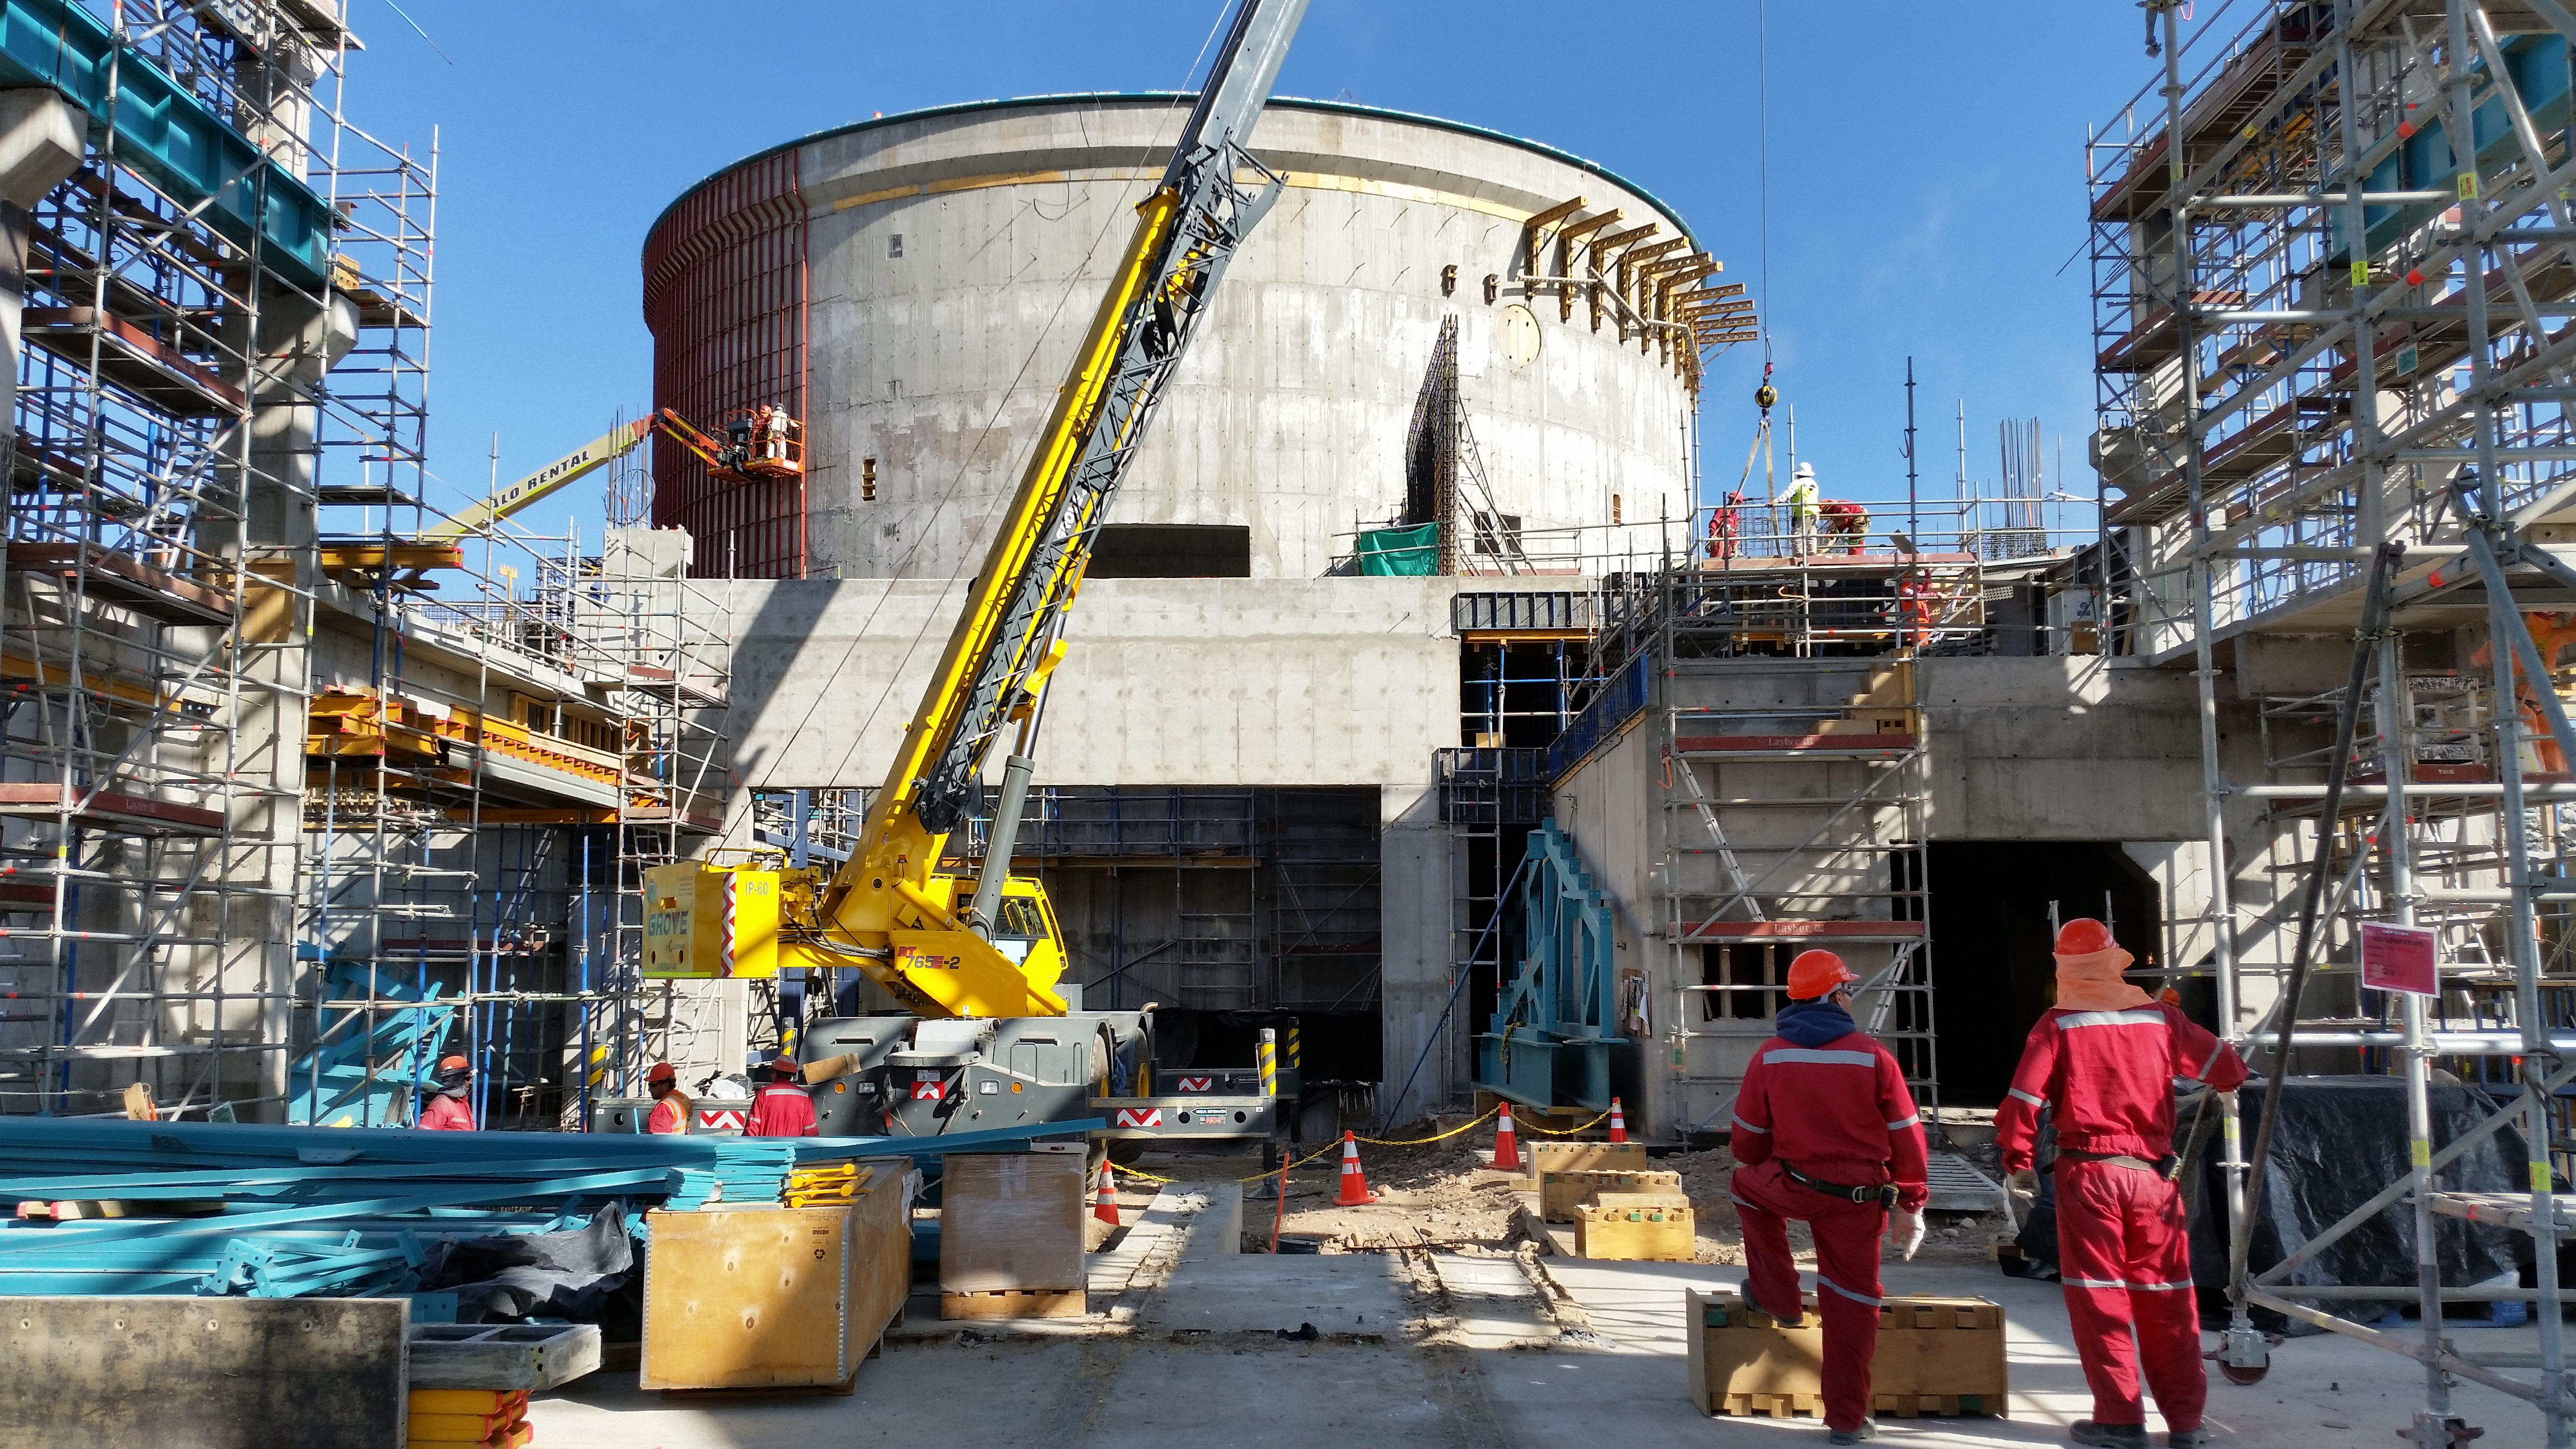

Siding support installation

This photo, taken on the third level, shows the steel structure that will support the siding being installed on the lower enclosure. About 60% of the structure is currently installed.

Credit: Rubin Observatory/NSF/AURA